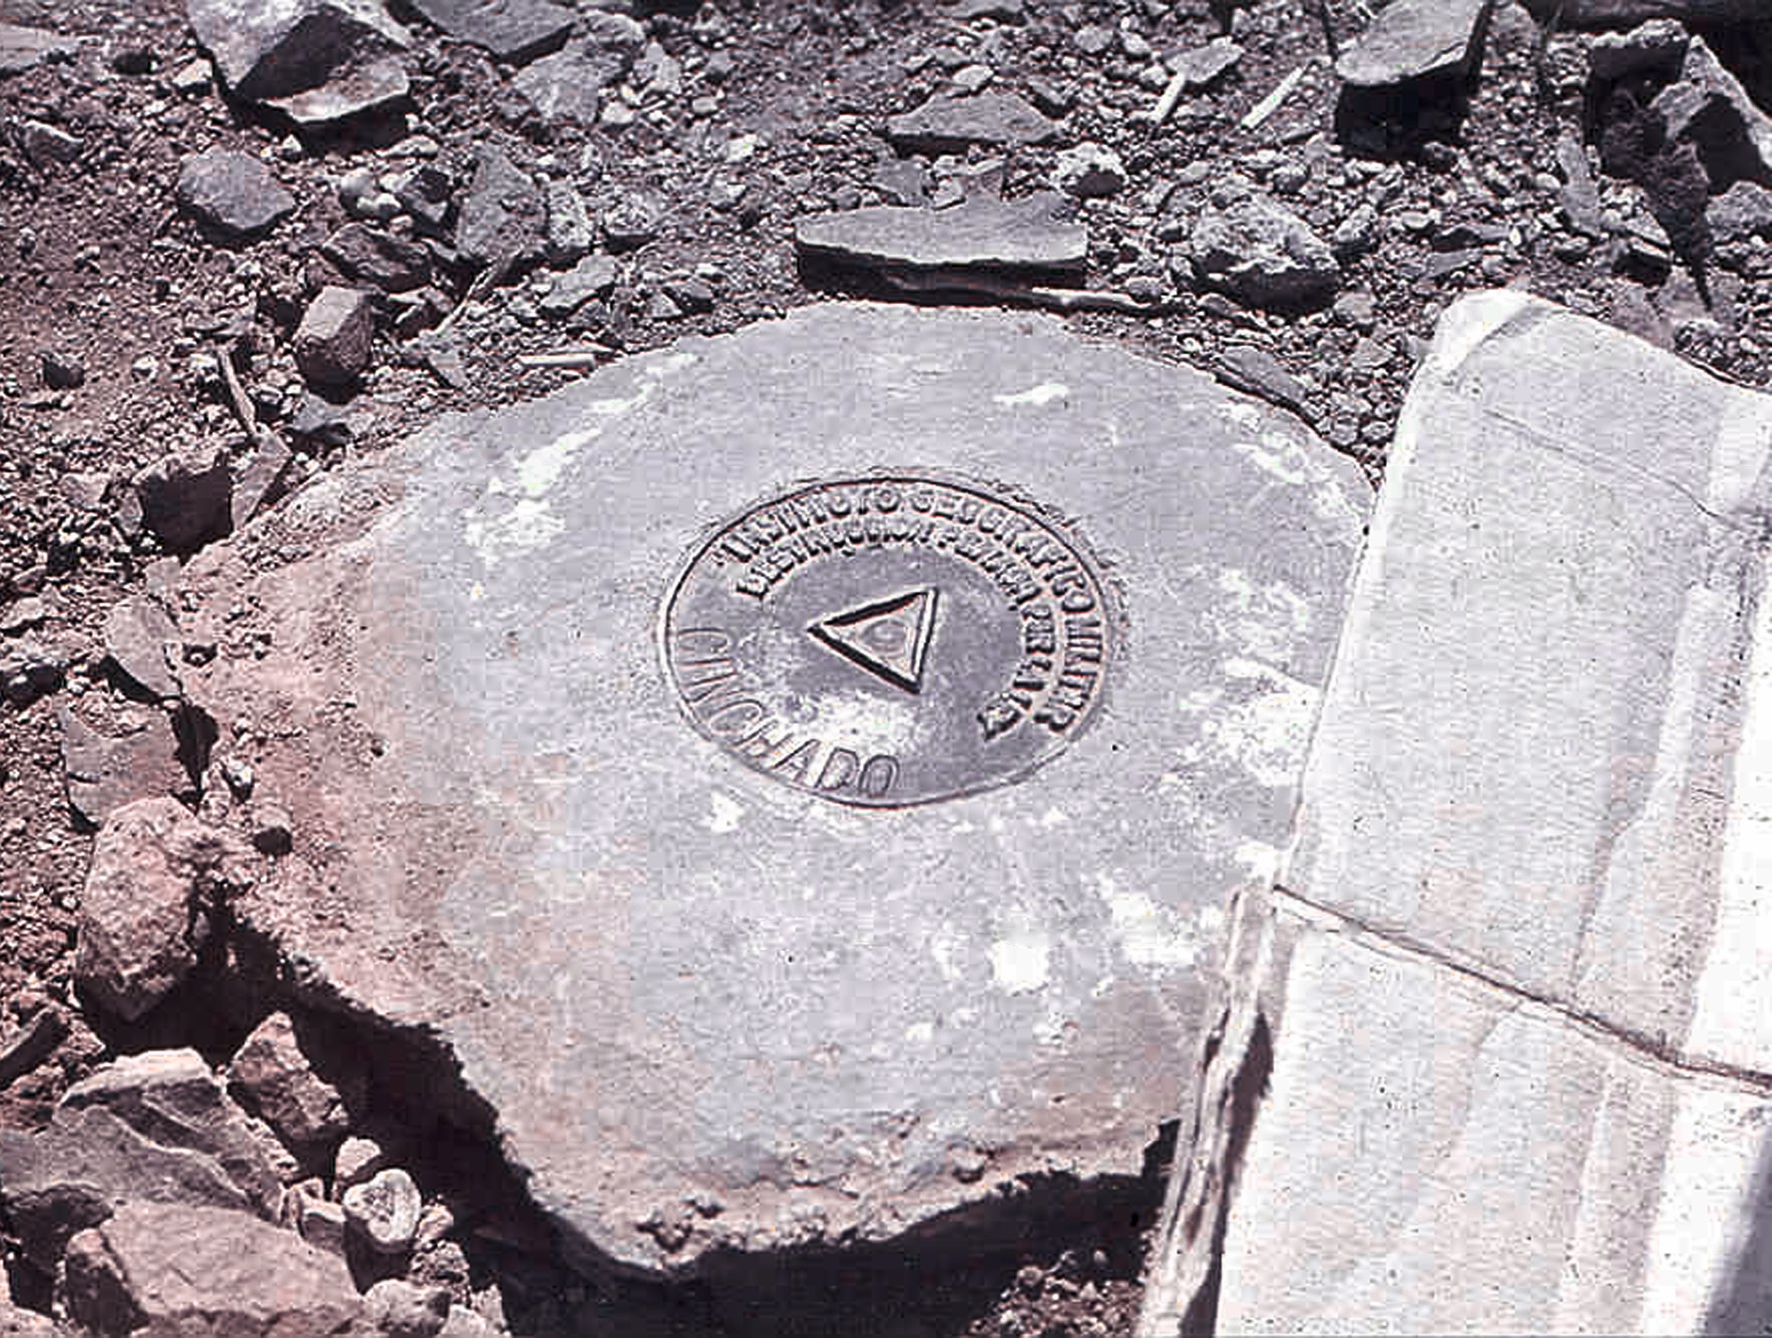

Plaque

La Silla plaque.

Credit: ESO